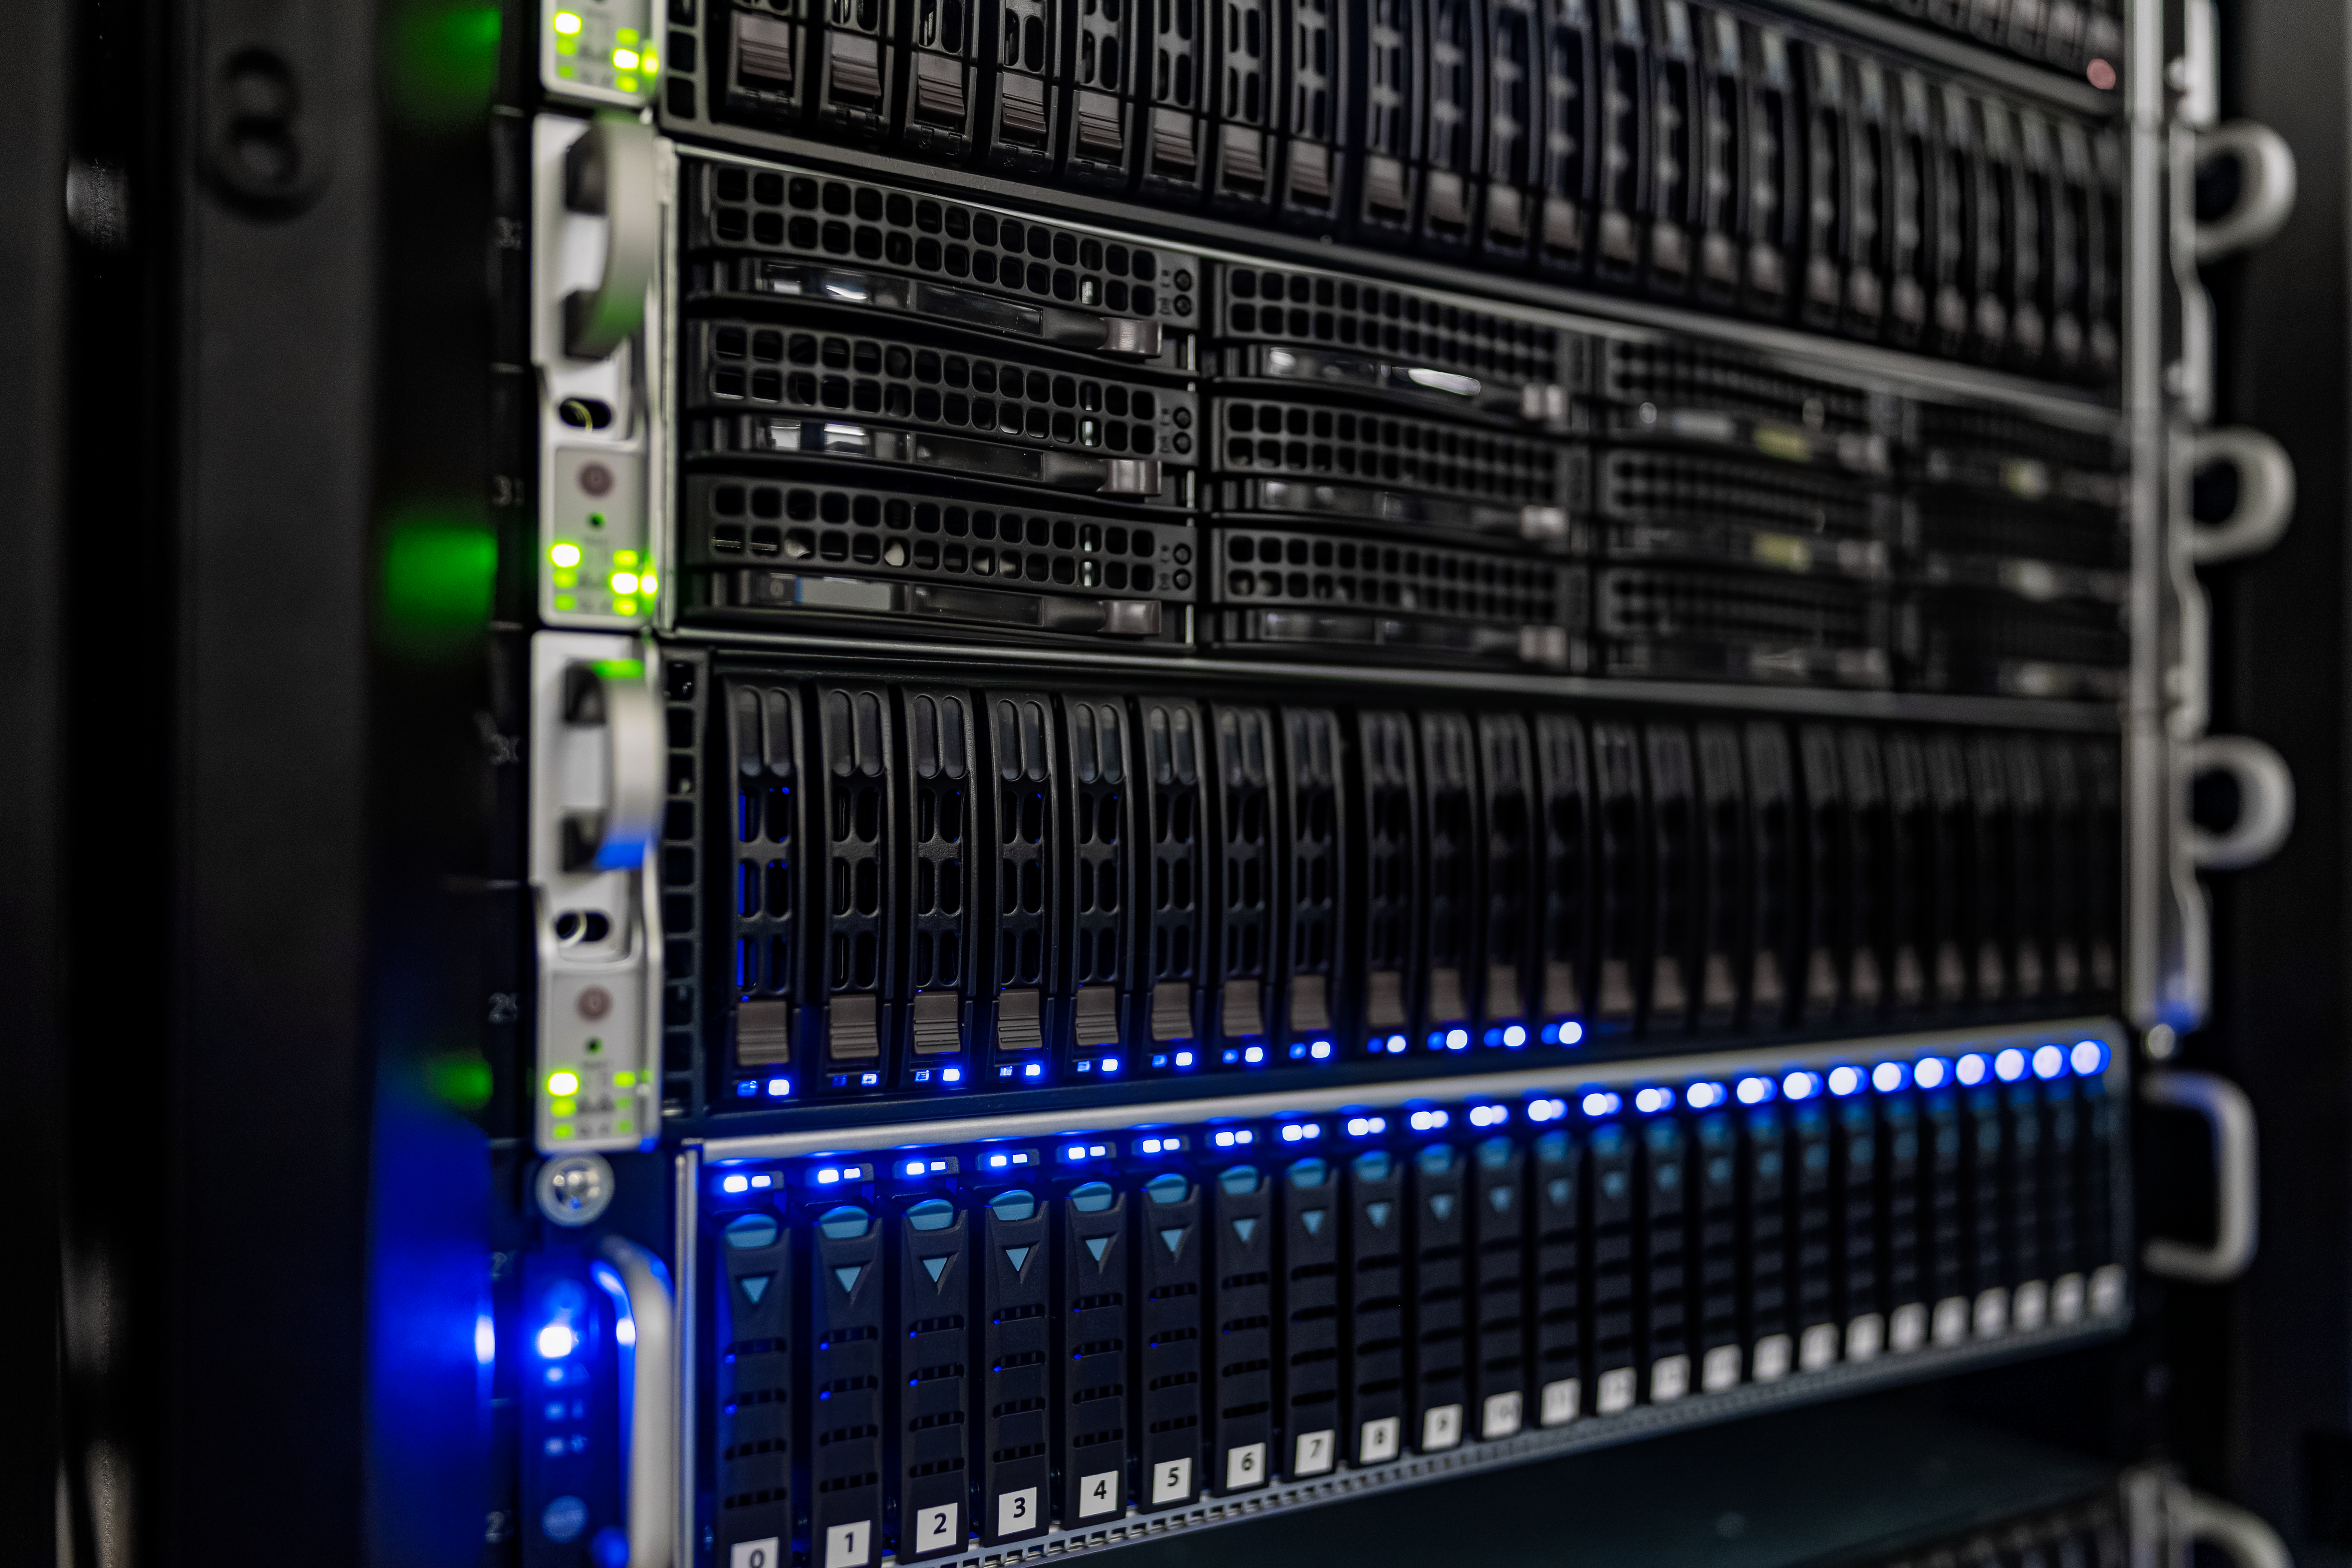

NOIRLab HQ Server Racks

Server racks at the NOIRLab Headquarters Computer Server Room in Tucson, Arizona.

Credit: NOIRLab/NSF/AURA/T. Slovinský